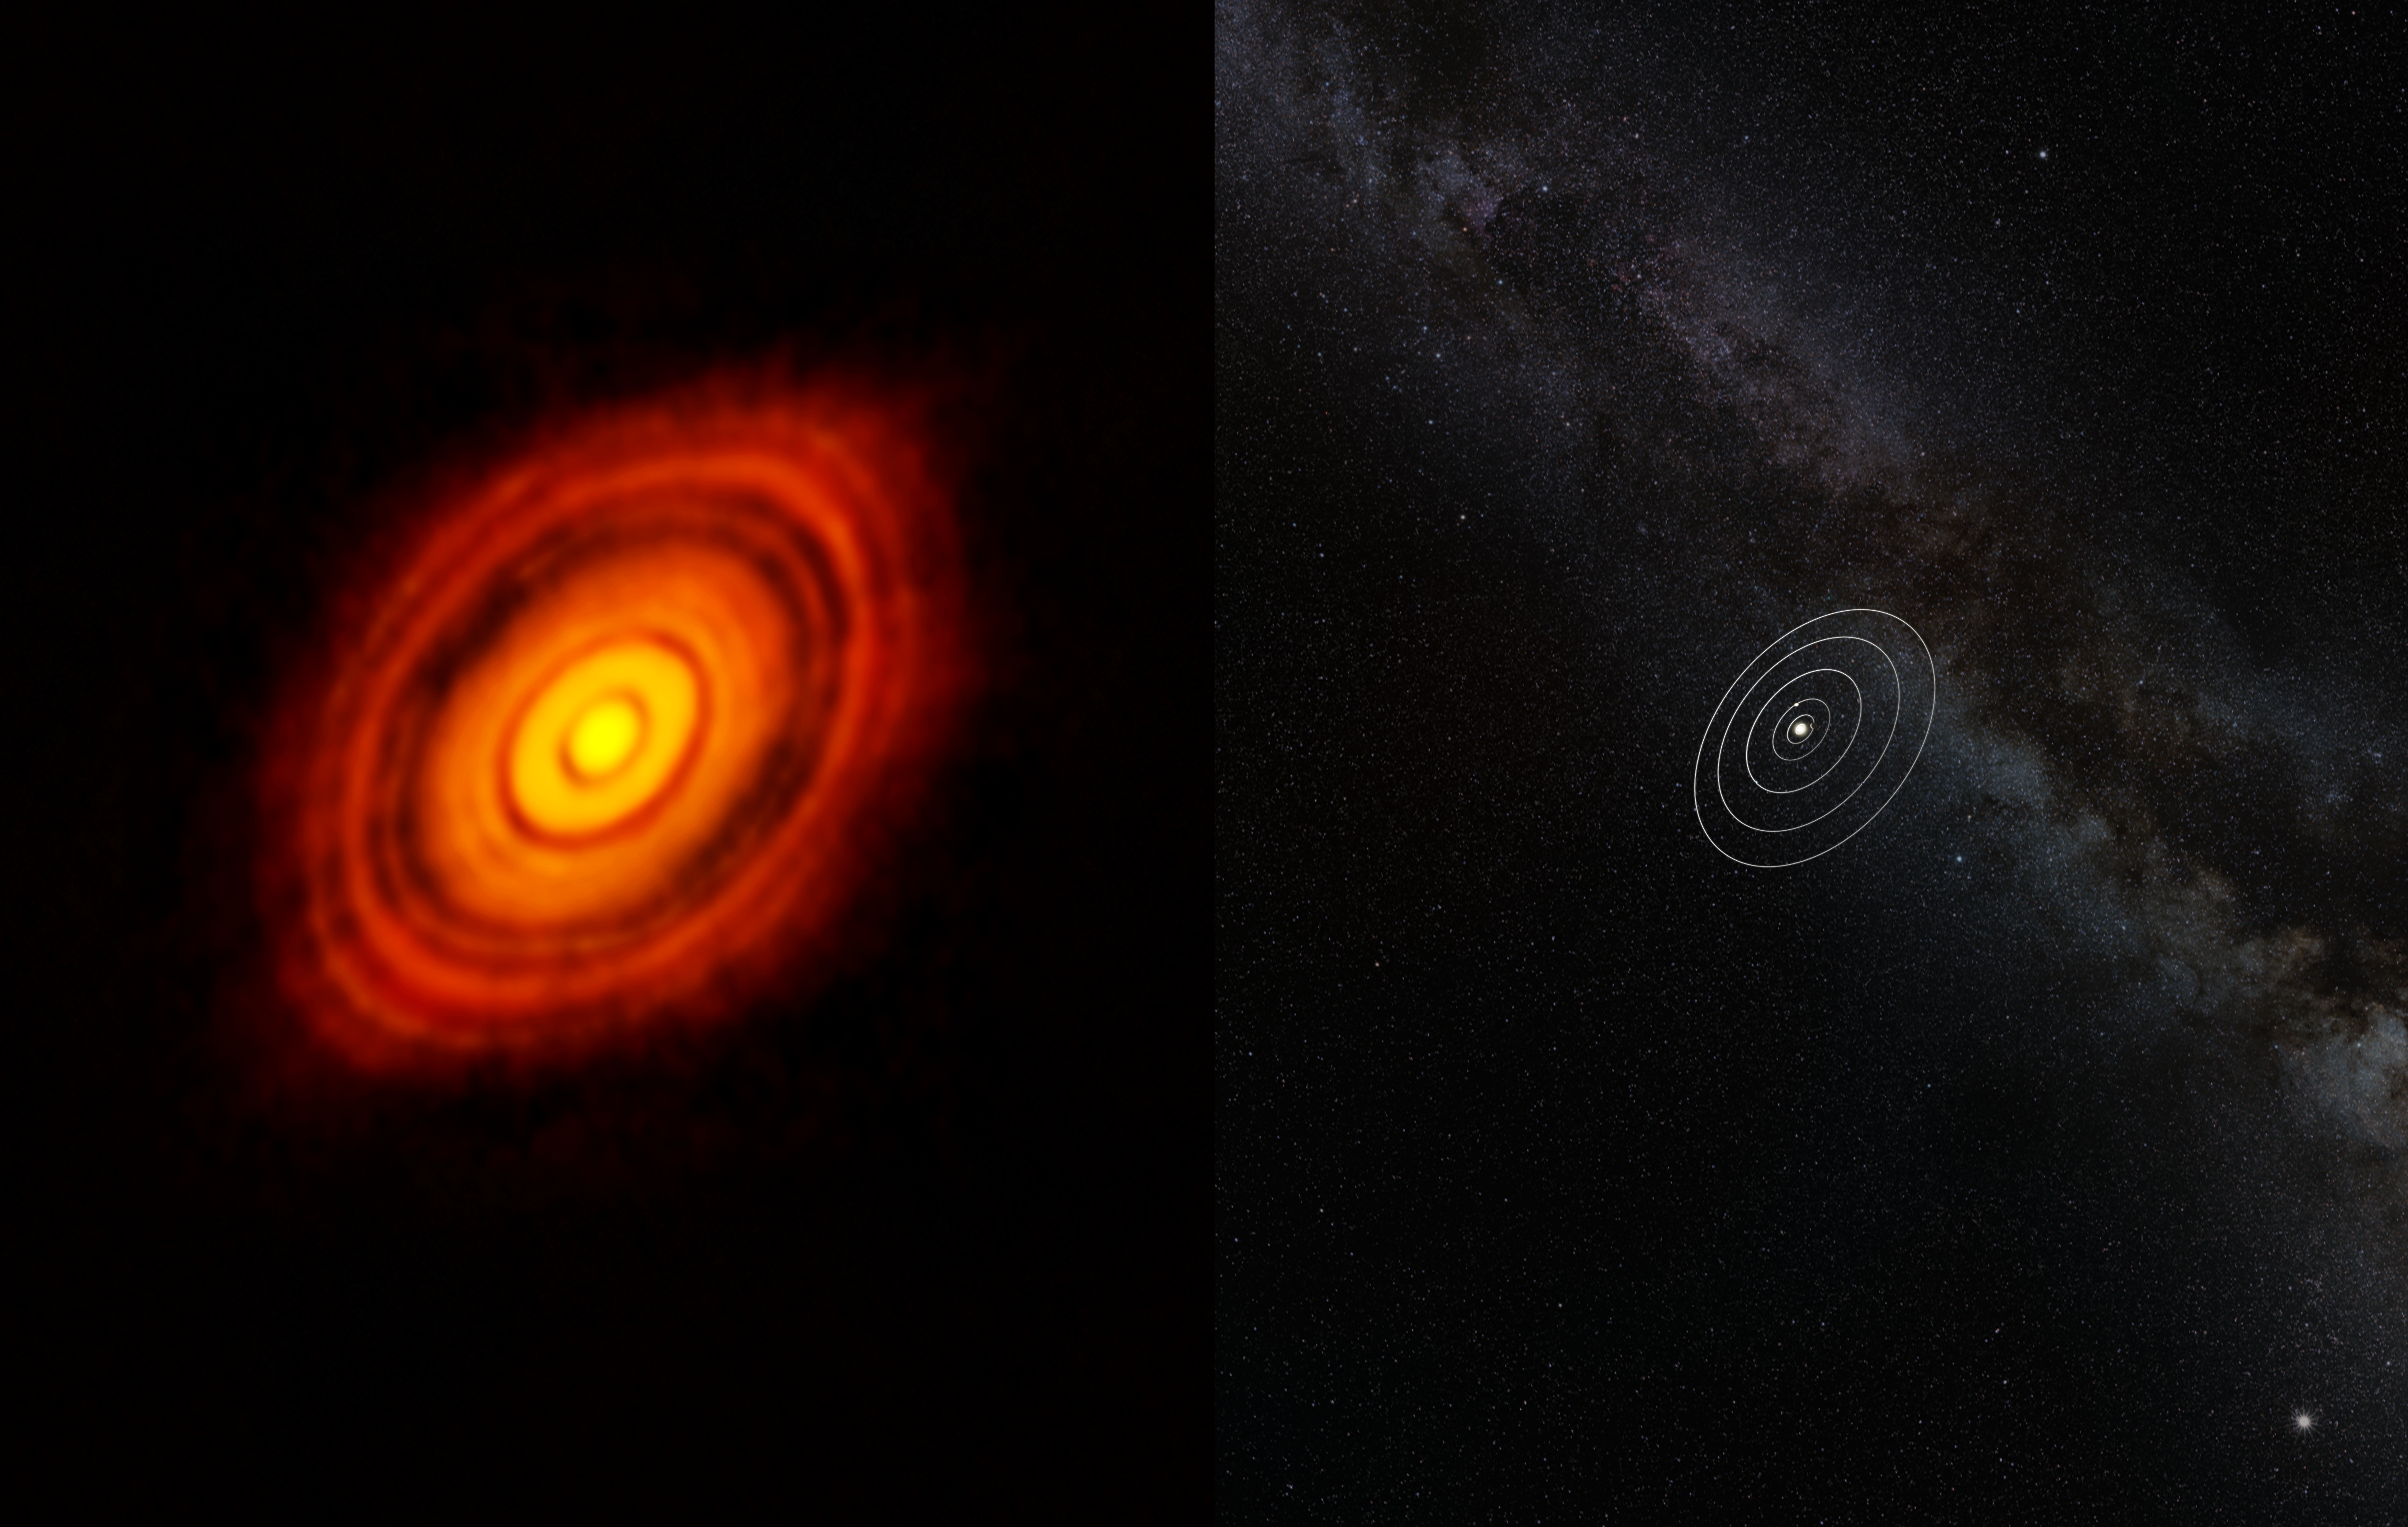

Comparison of HL Tauri with the Solar System

This image compares the size of the Solar System with HL Tauri and its surrounding protoplanetary disc. Although the star is much smaller than the Sun, the disc around HL Tauri stretches out to almost three times as far from the star as Neptune is from the Sun.

Credit: ALMA (ESO/NAOJ/NRAO)